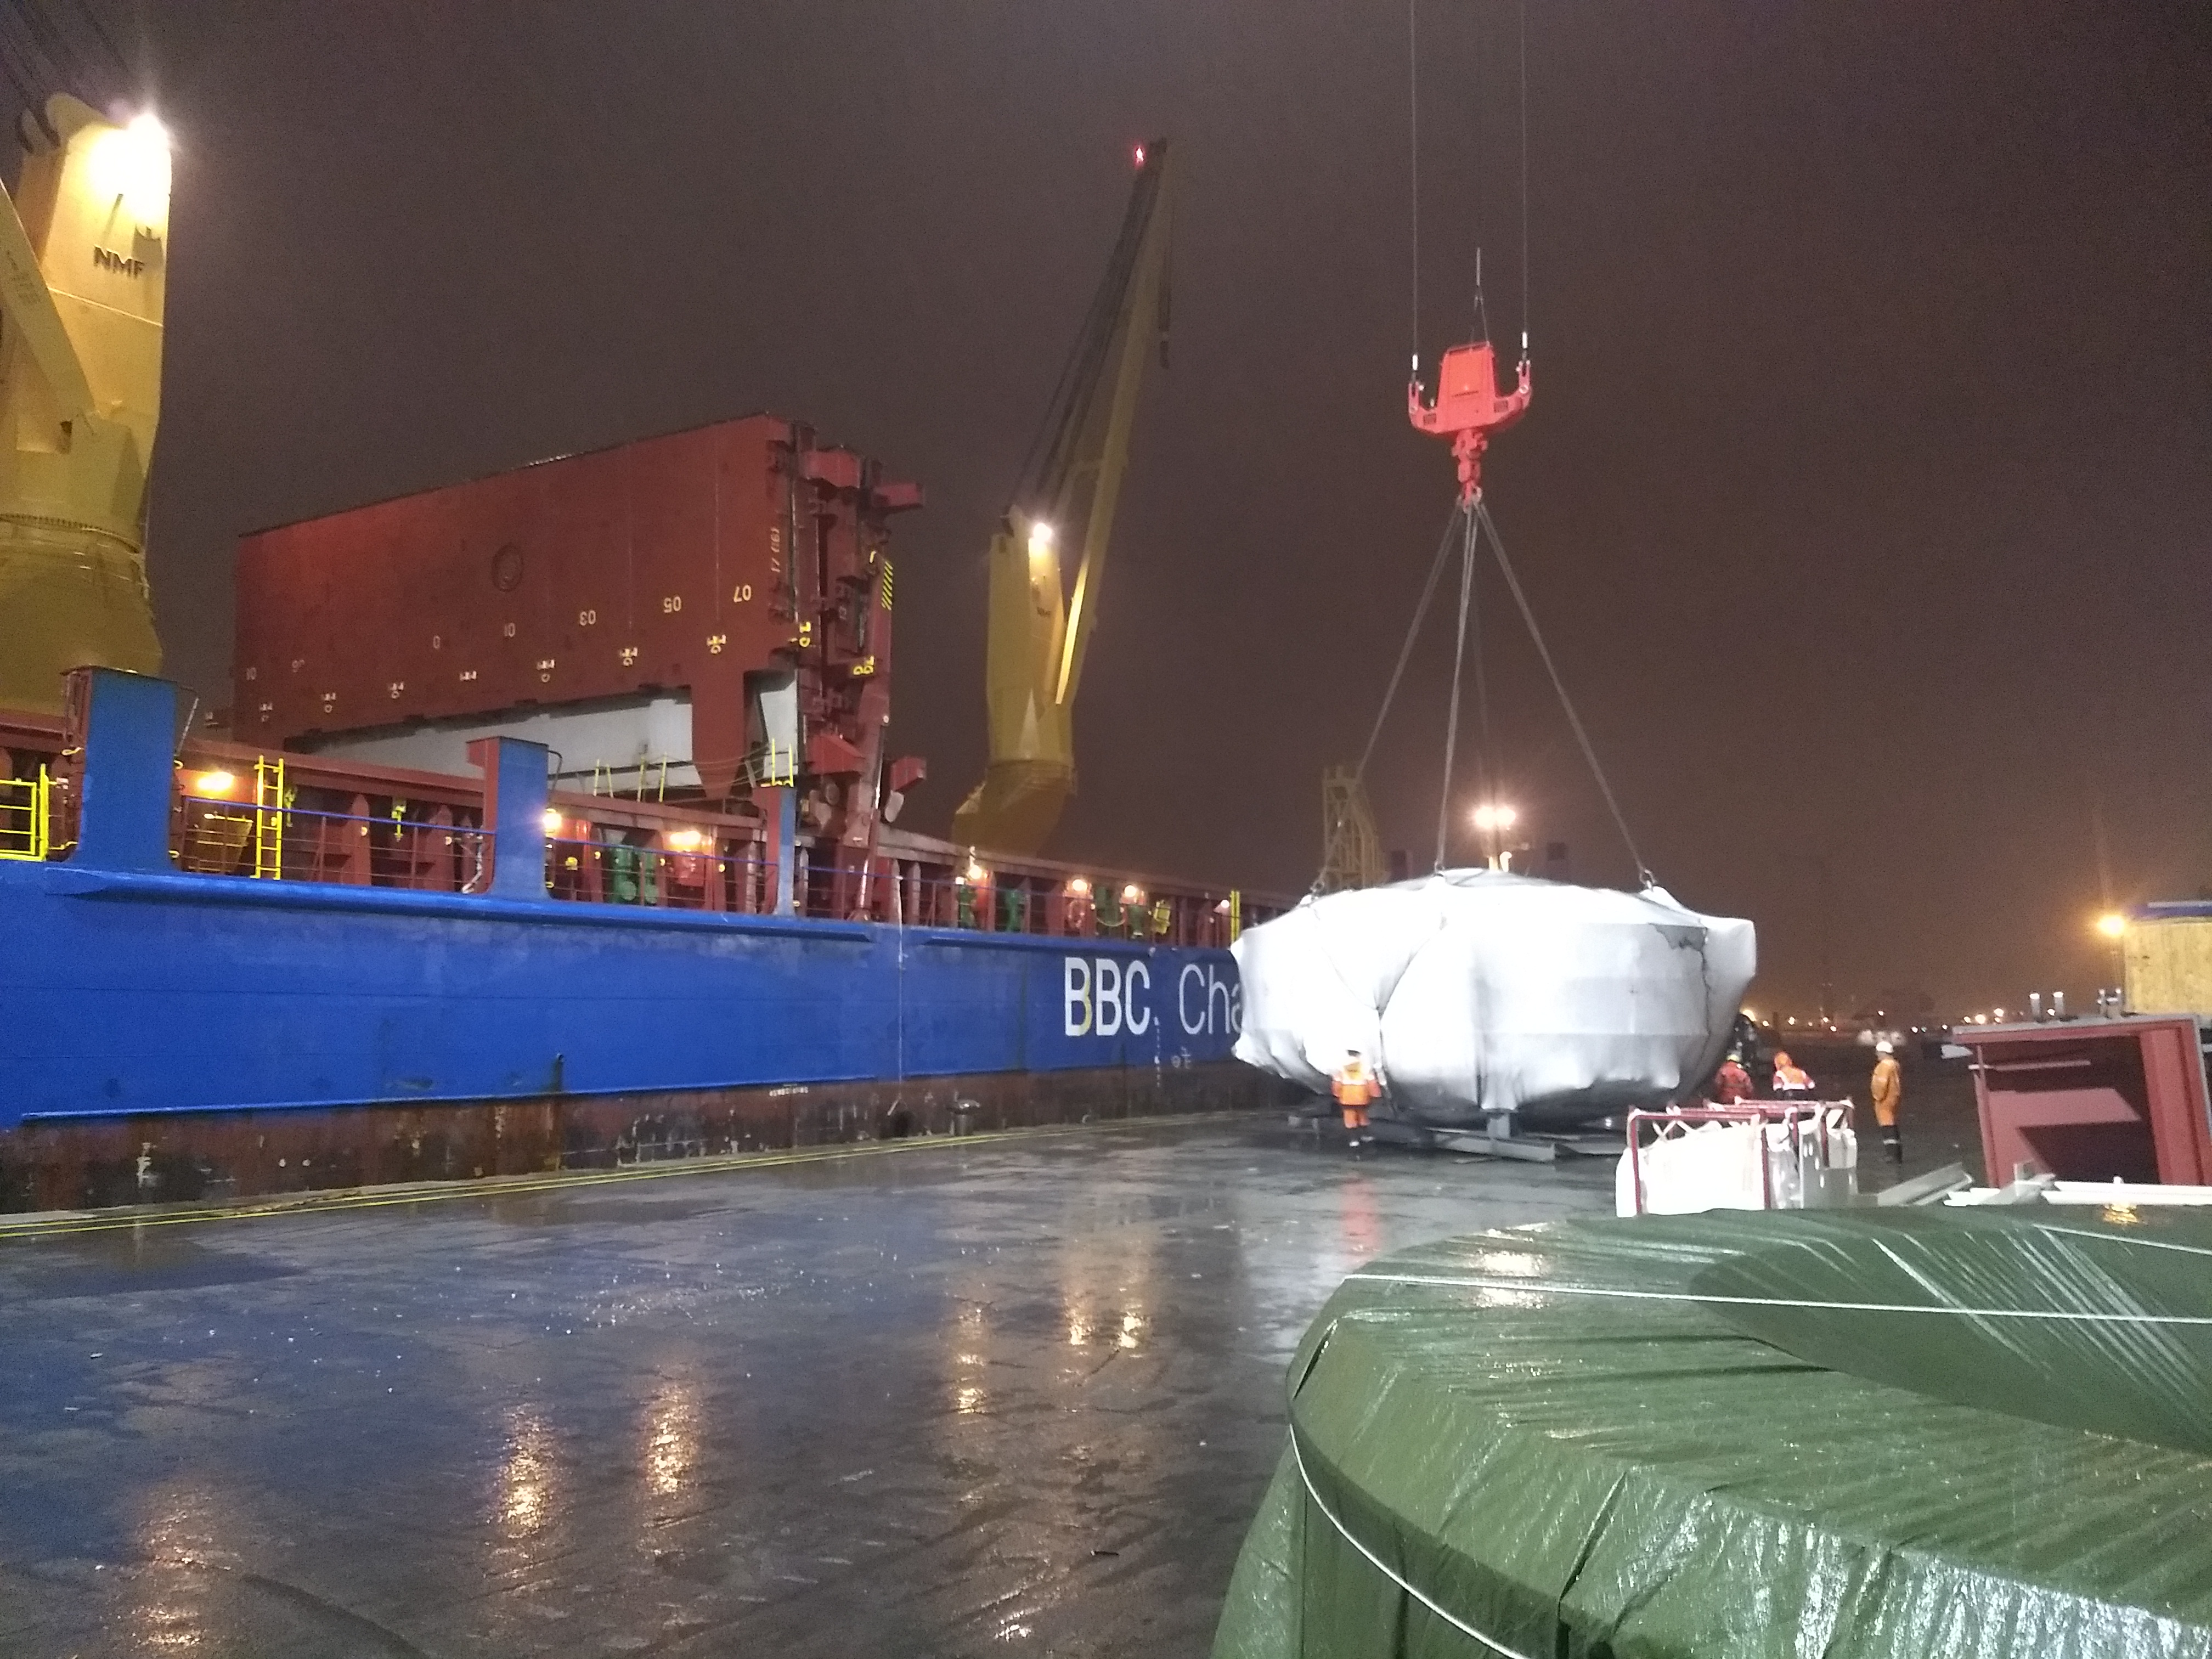

Coating Chamber loaded in Antwerp

On September 7, the LSST Coating Chamber was loaded on the (aptly named) BBC Arizona in Antwerp, Belguim. The ship departed that evening, and is expected to arrive in Coquimbo, Chile in late October.

Credit: Rubin Observatory/NSF/AURA